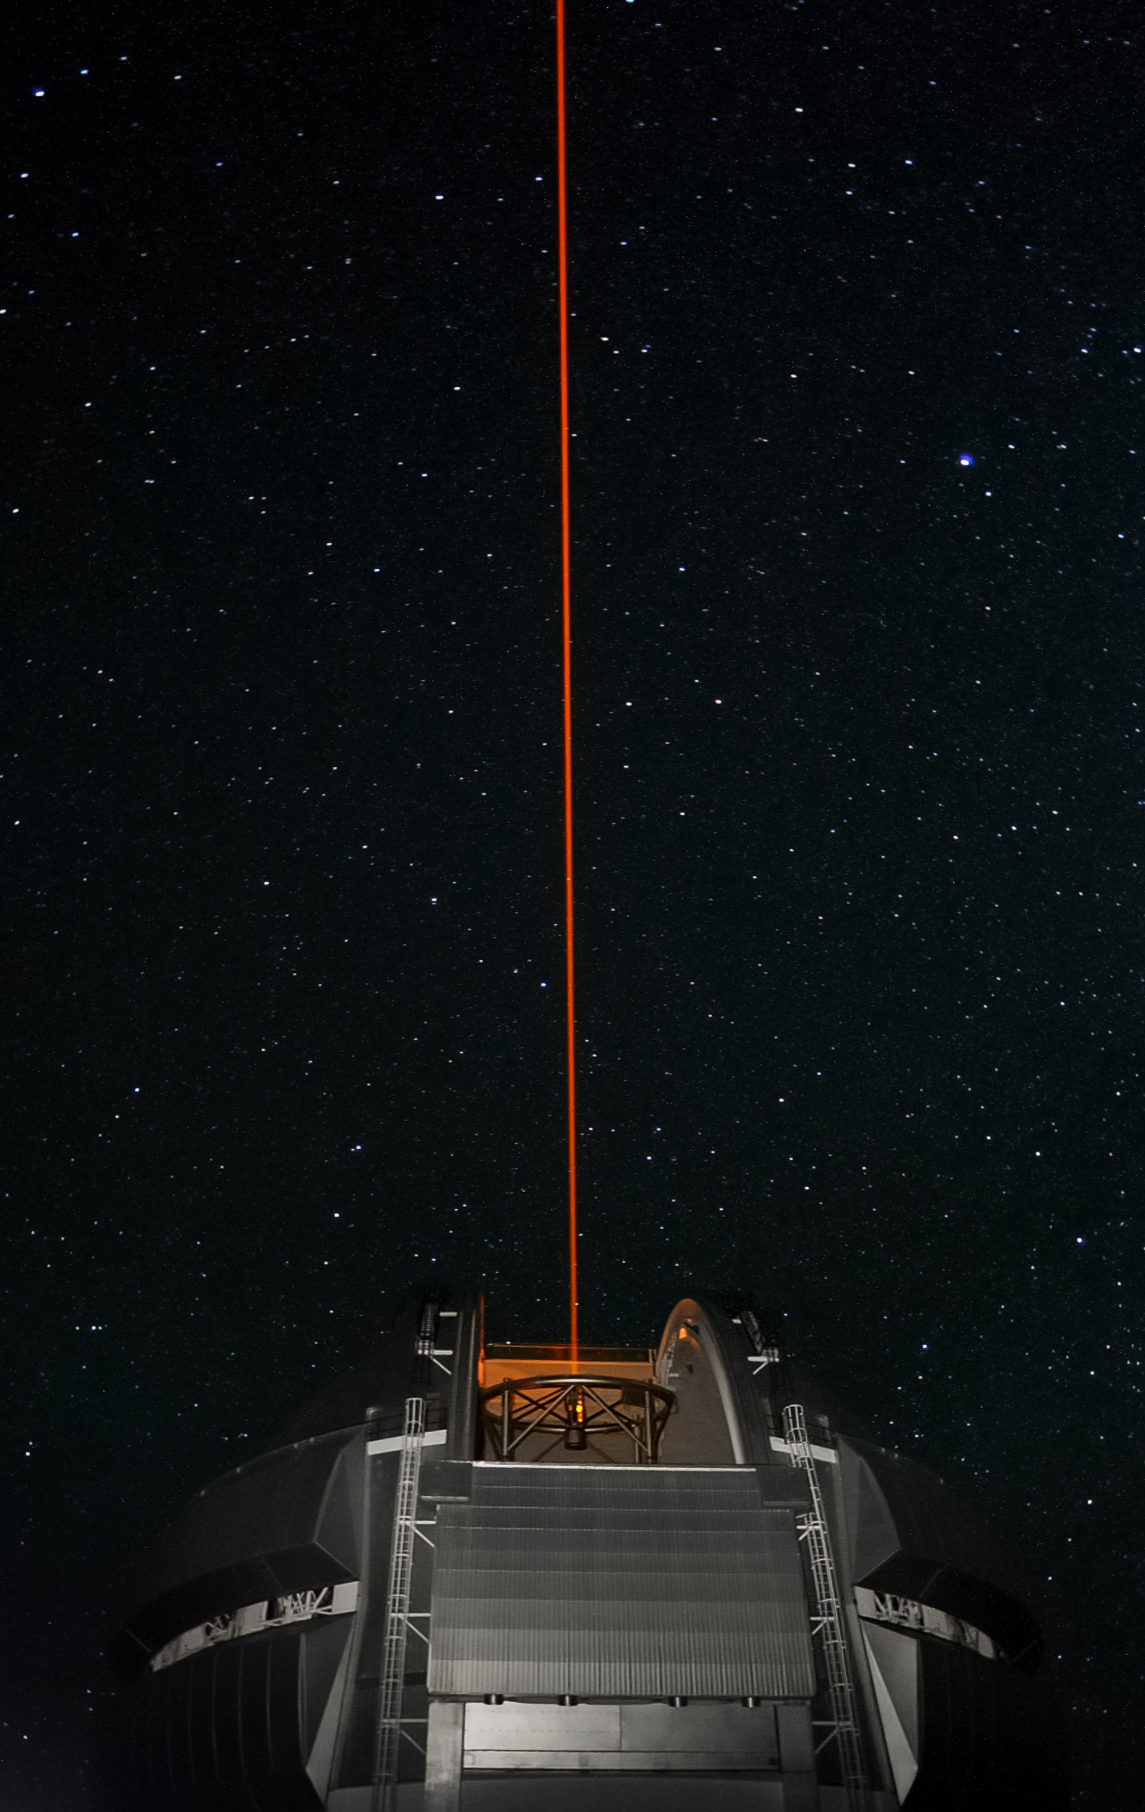

Gemini North's Laser Guide Star system

Gemini North's Laser Guide Star system creates an artificial star by shining a laser into the atmosphere. This provides a reference point for the observatory's adaptive optics system, allowing it to correct for atmospheric blurring.

Credit: International Gemini Observatory/NOIRLab/NSF/AURA